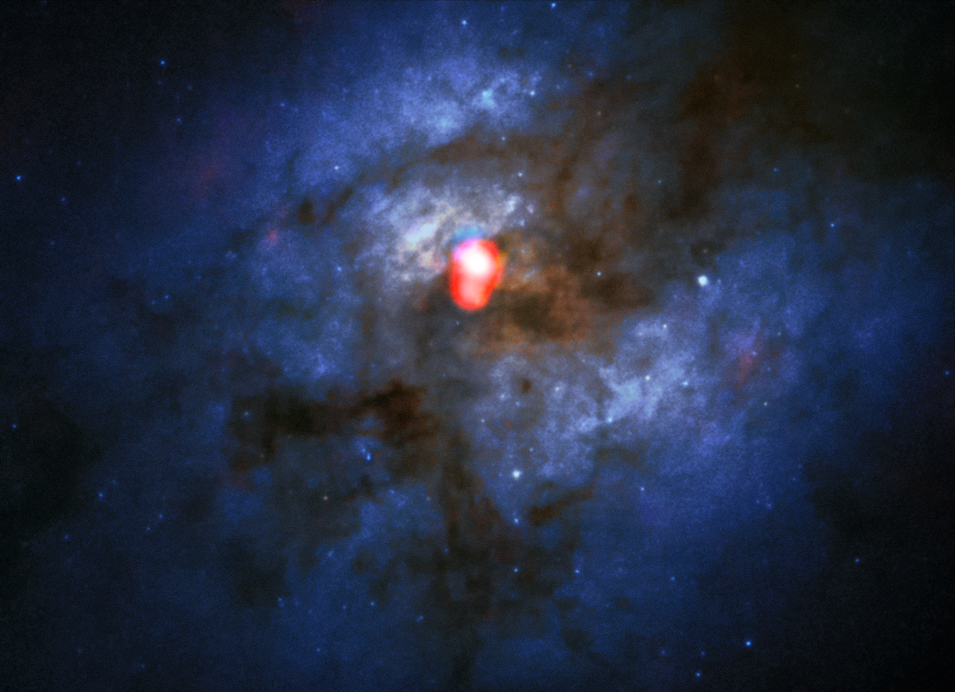

The merging galaxy system Arp 220 from ALMA and Hubble

The compound view shows a new ALMA Band 5 image of the colliding galaxy system Arp 220 (in red) on top of an image from the NASA/ESA Hubble Space Telescope (blue/green). With the newly installed Band 5 receivers, ALMA has now opened its eyes to a whole new section of this radio spectrum, creating exciting new observational possibilities and improving the telescope’s ability to search for water in the Universe.

In the Hubble image, most of the light from this dramatic merging galaxy pair is hidden behind dark clouds of dust. ALMA's observations in Band 5 show a completely different view. Here, Arp 220's famous double nucleus, invisible for Hubble, is by far the brightest feature in the whole galaxy complex. In this dense, double centre, the bright emission from water and other molecules revealed by the new Band 5 receivers will give astronomers new insights into star formation and other processes in this extreme environment.

This image is one of the first taken using Band 5 and was intended to verify the scientific capability of the new receivers. The ALMA image includes data recording emission from water, CS and HCN in the galaxies.

Credit: ALMA(ESO/NAOJ/NRAO)/NASA/ESA and The Hubble Heritage Team (STScI/AURA)